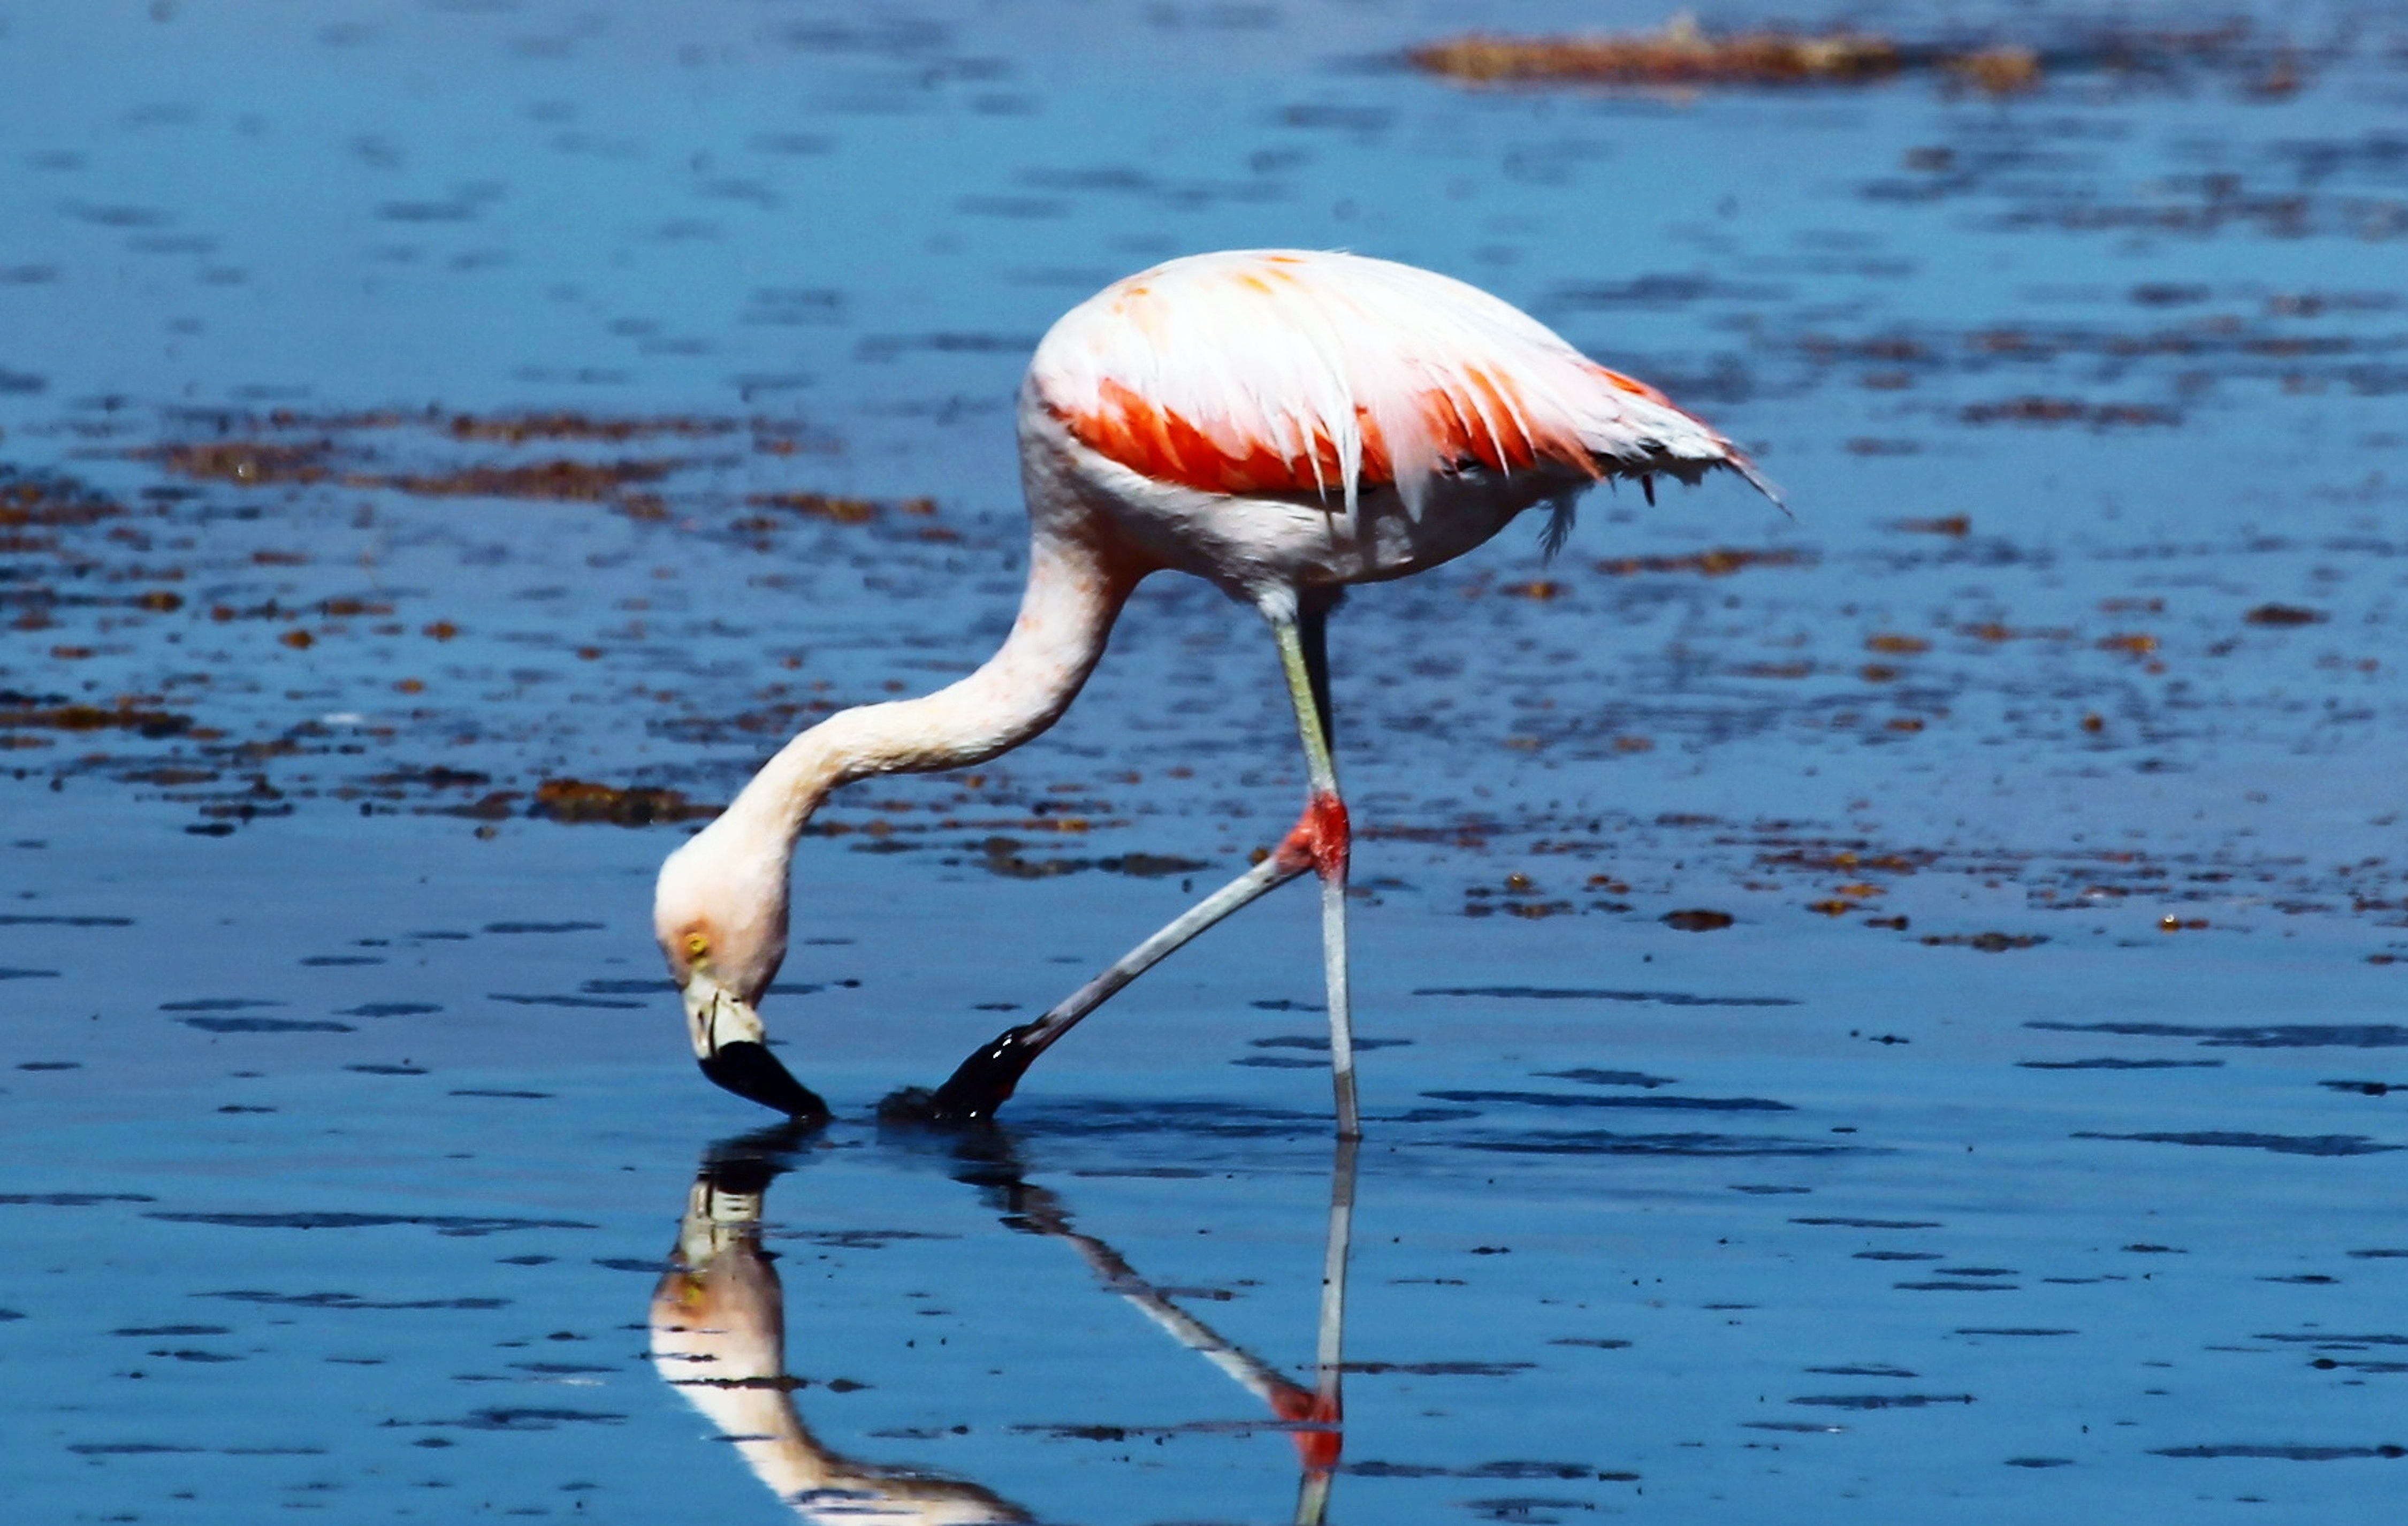

Flamingo in the desert

This Flamingo has found a rare supply of water in Chile's Atacama Desert, one of the driest places on earth. This picture was taken near the Chajnantor Plateau, home to the Atacama Large Millimeter/submillimeter Array (ALMA).

Credit: ESO